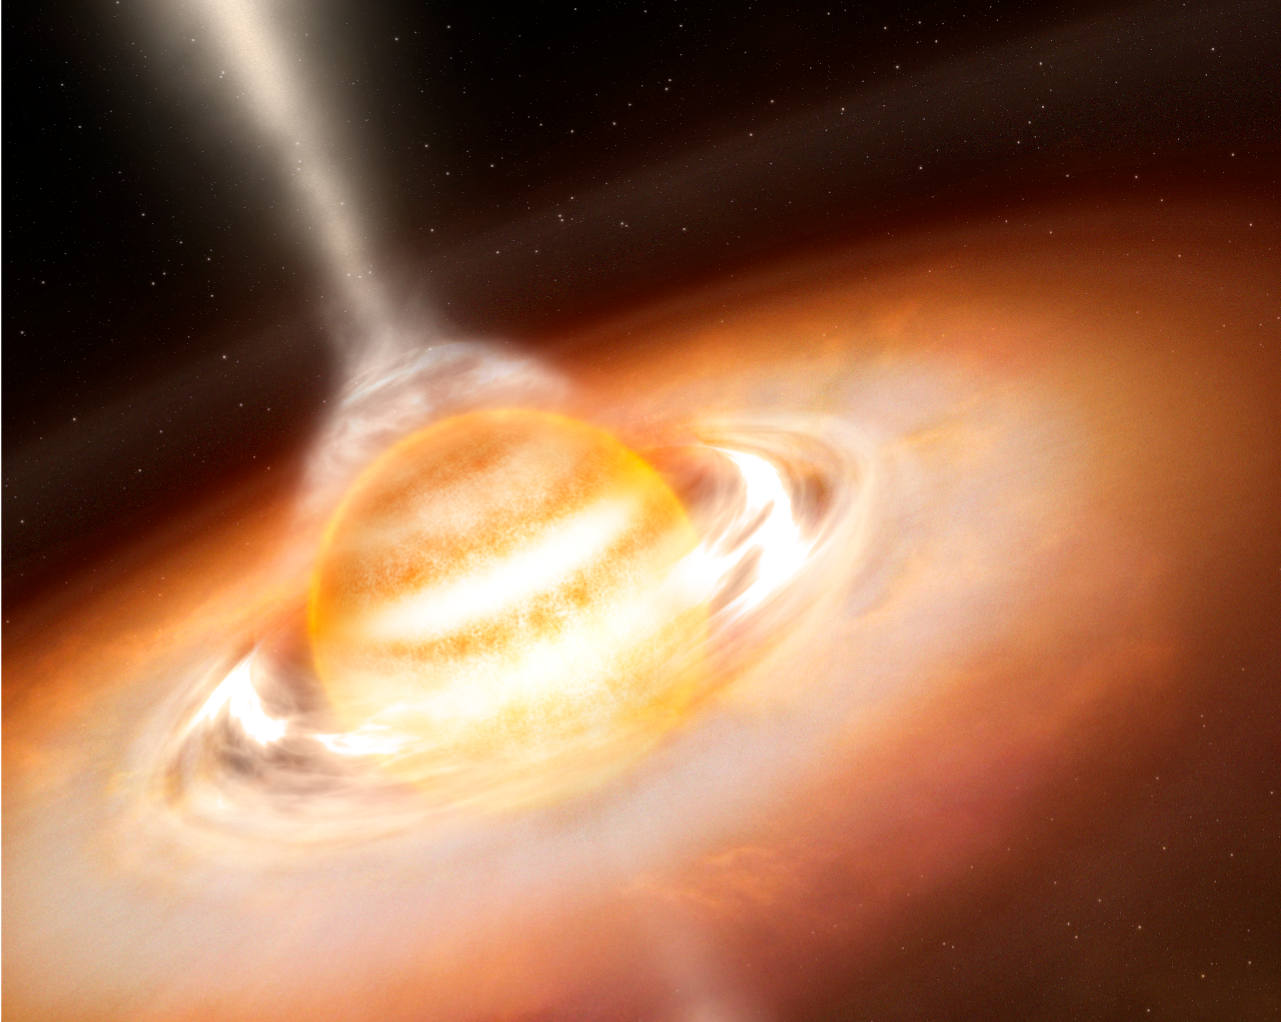

Jets from a brown dwarf (artist's impression)

Using ESO's VLT, astronomers found jets coming out from a 24 Jupiter-mass brown dwarf, showing that outflows are rather ubiquituous in the Universe and leading to the prospect that that young giant planets could also be associated with outflows.

Credit: ESO